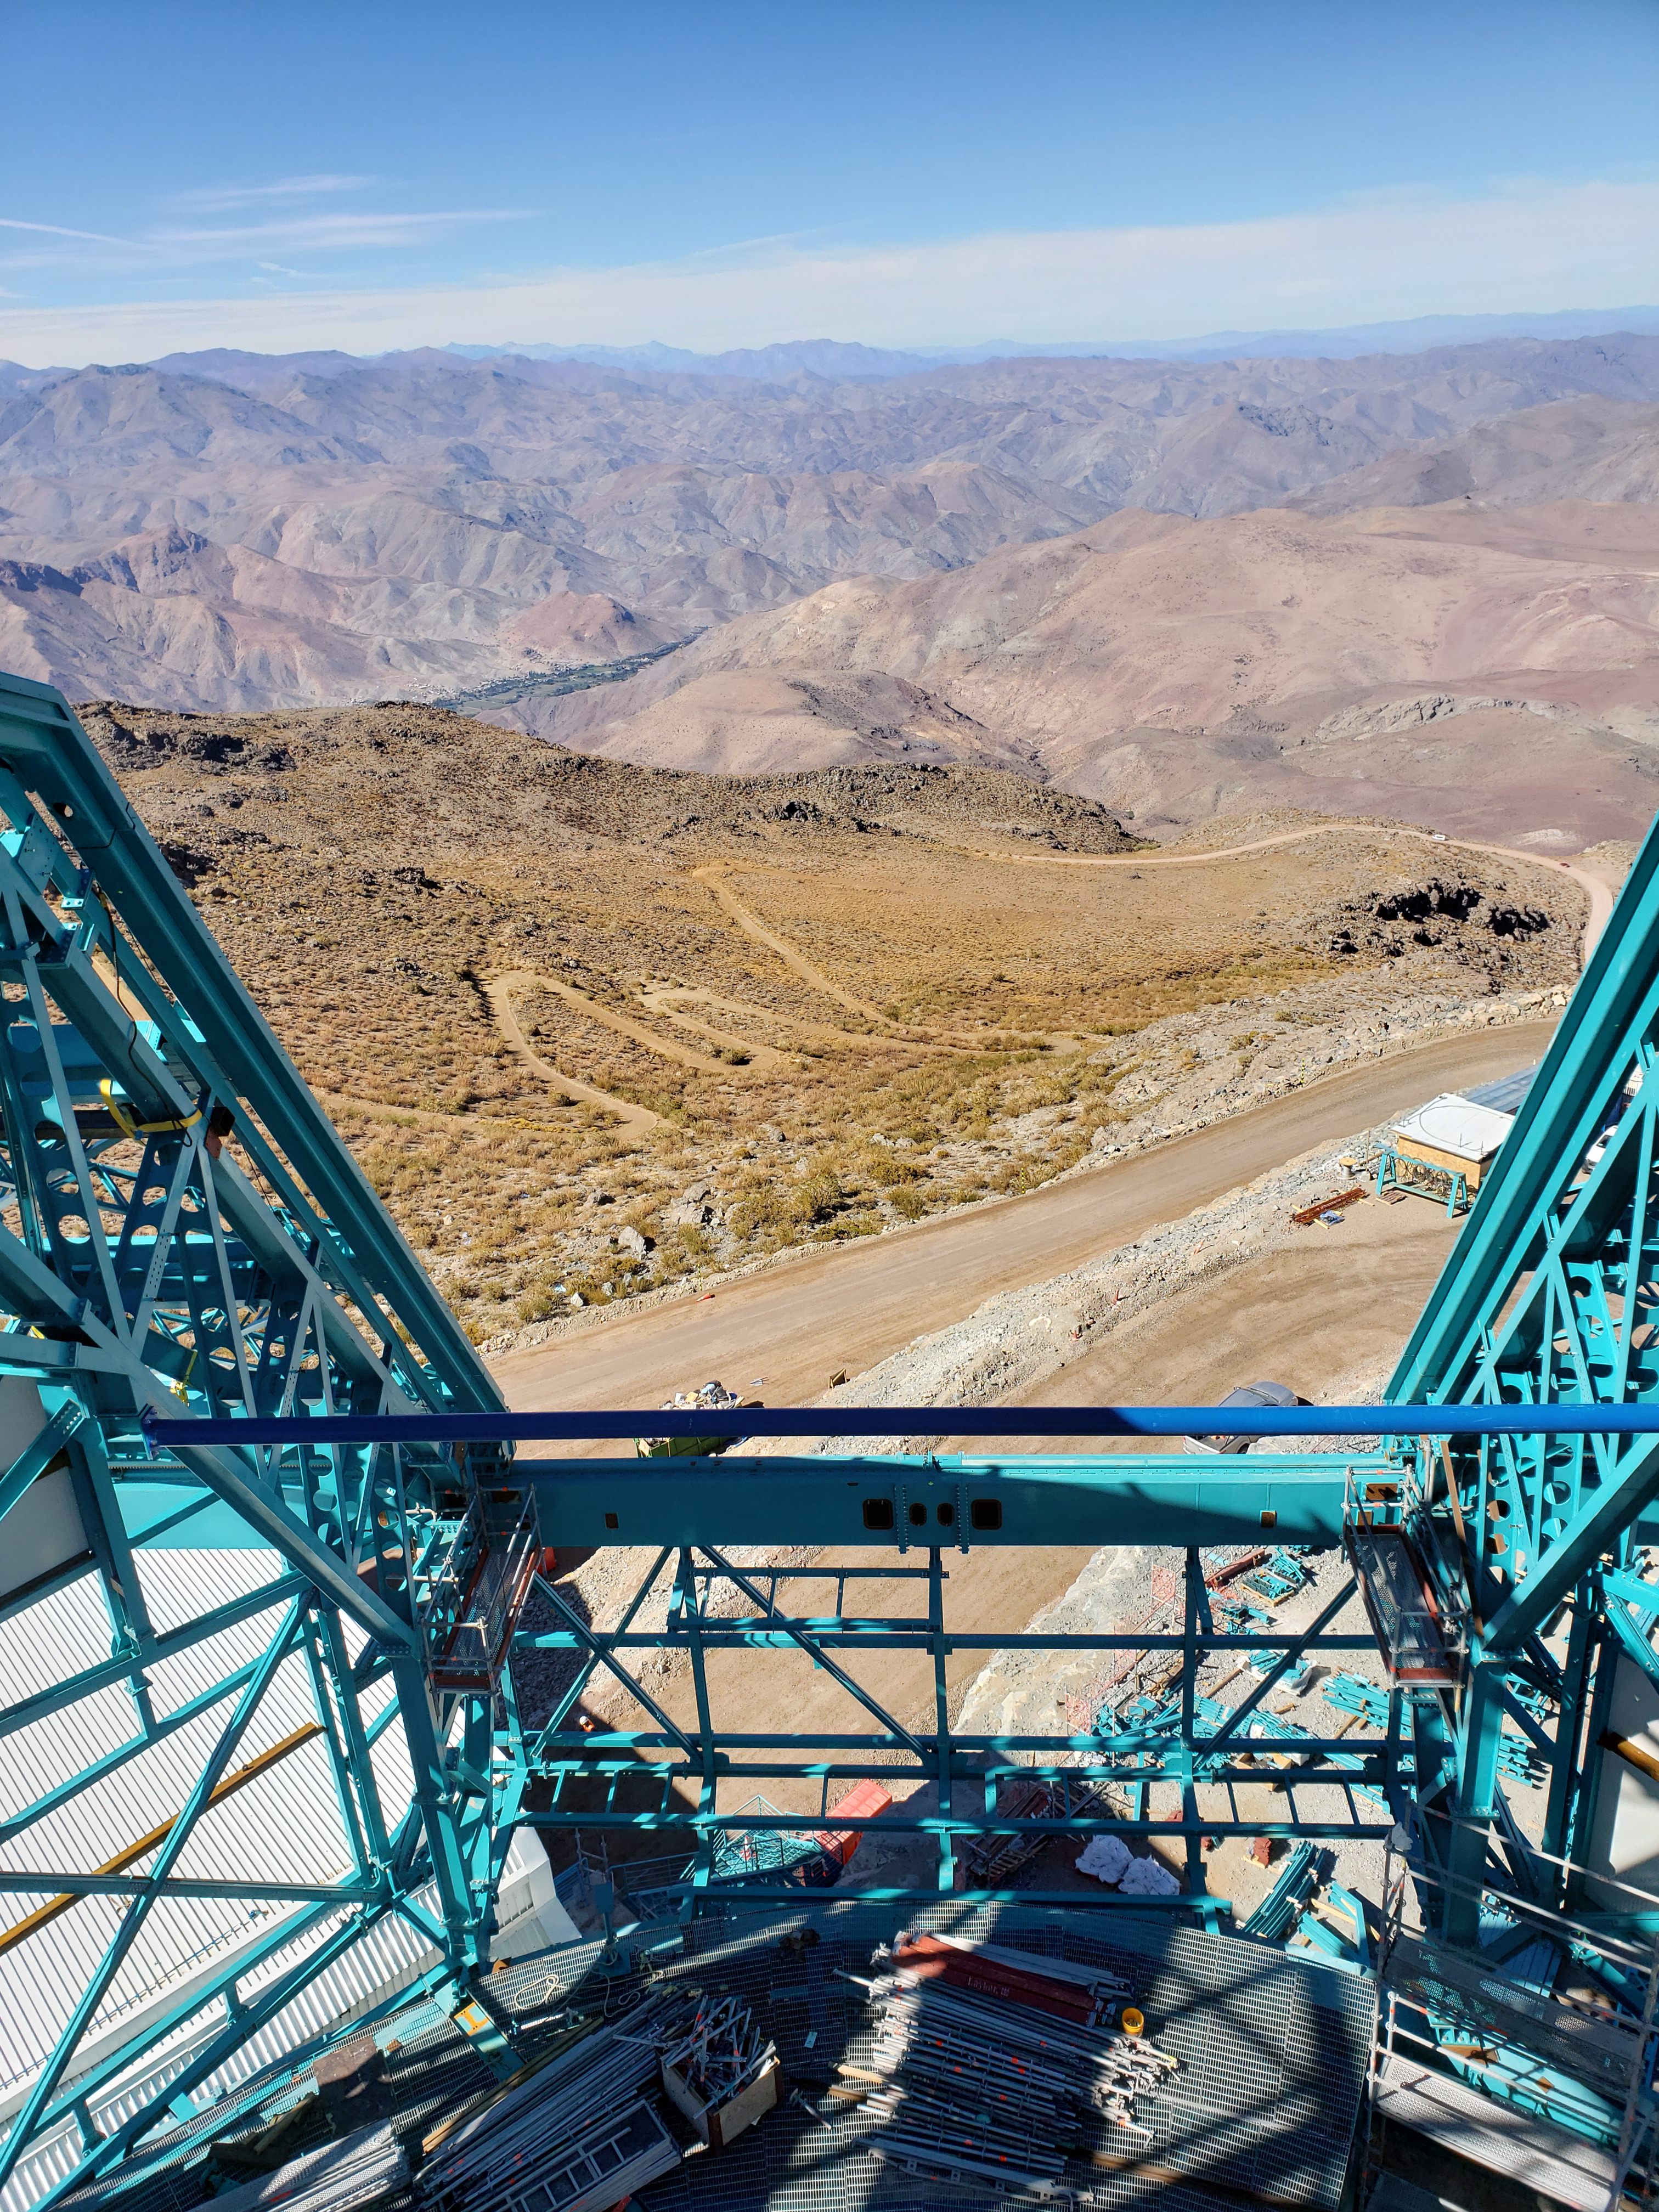

Summit Construction Progress October 2019

General overview photos of recent progress on the summit.

Credit: Rubin Observatory/NSF/AURA